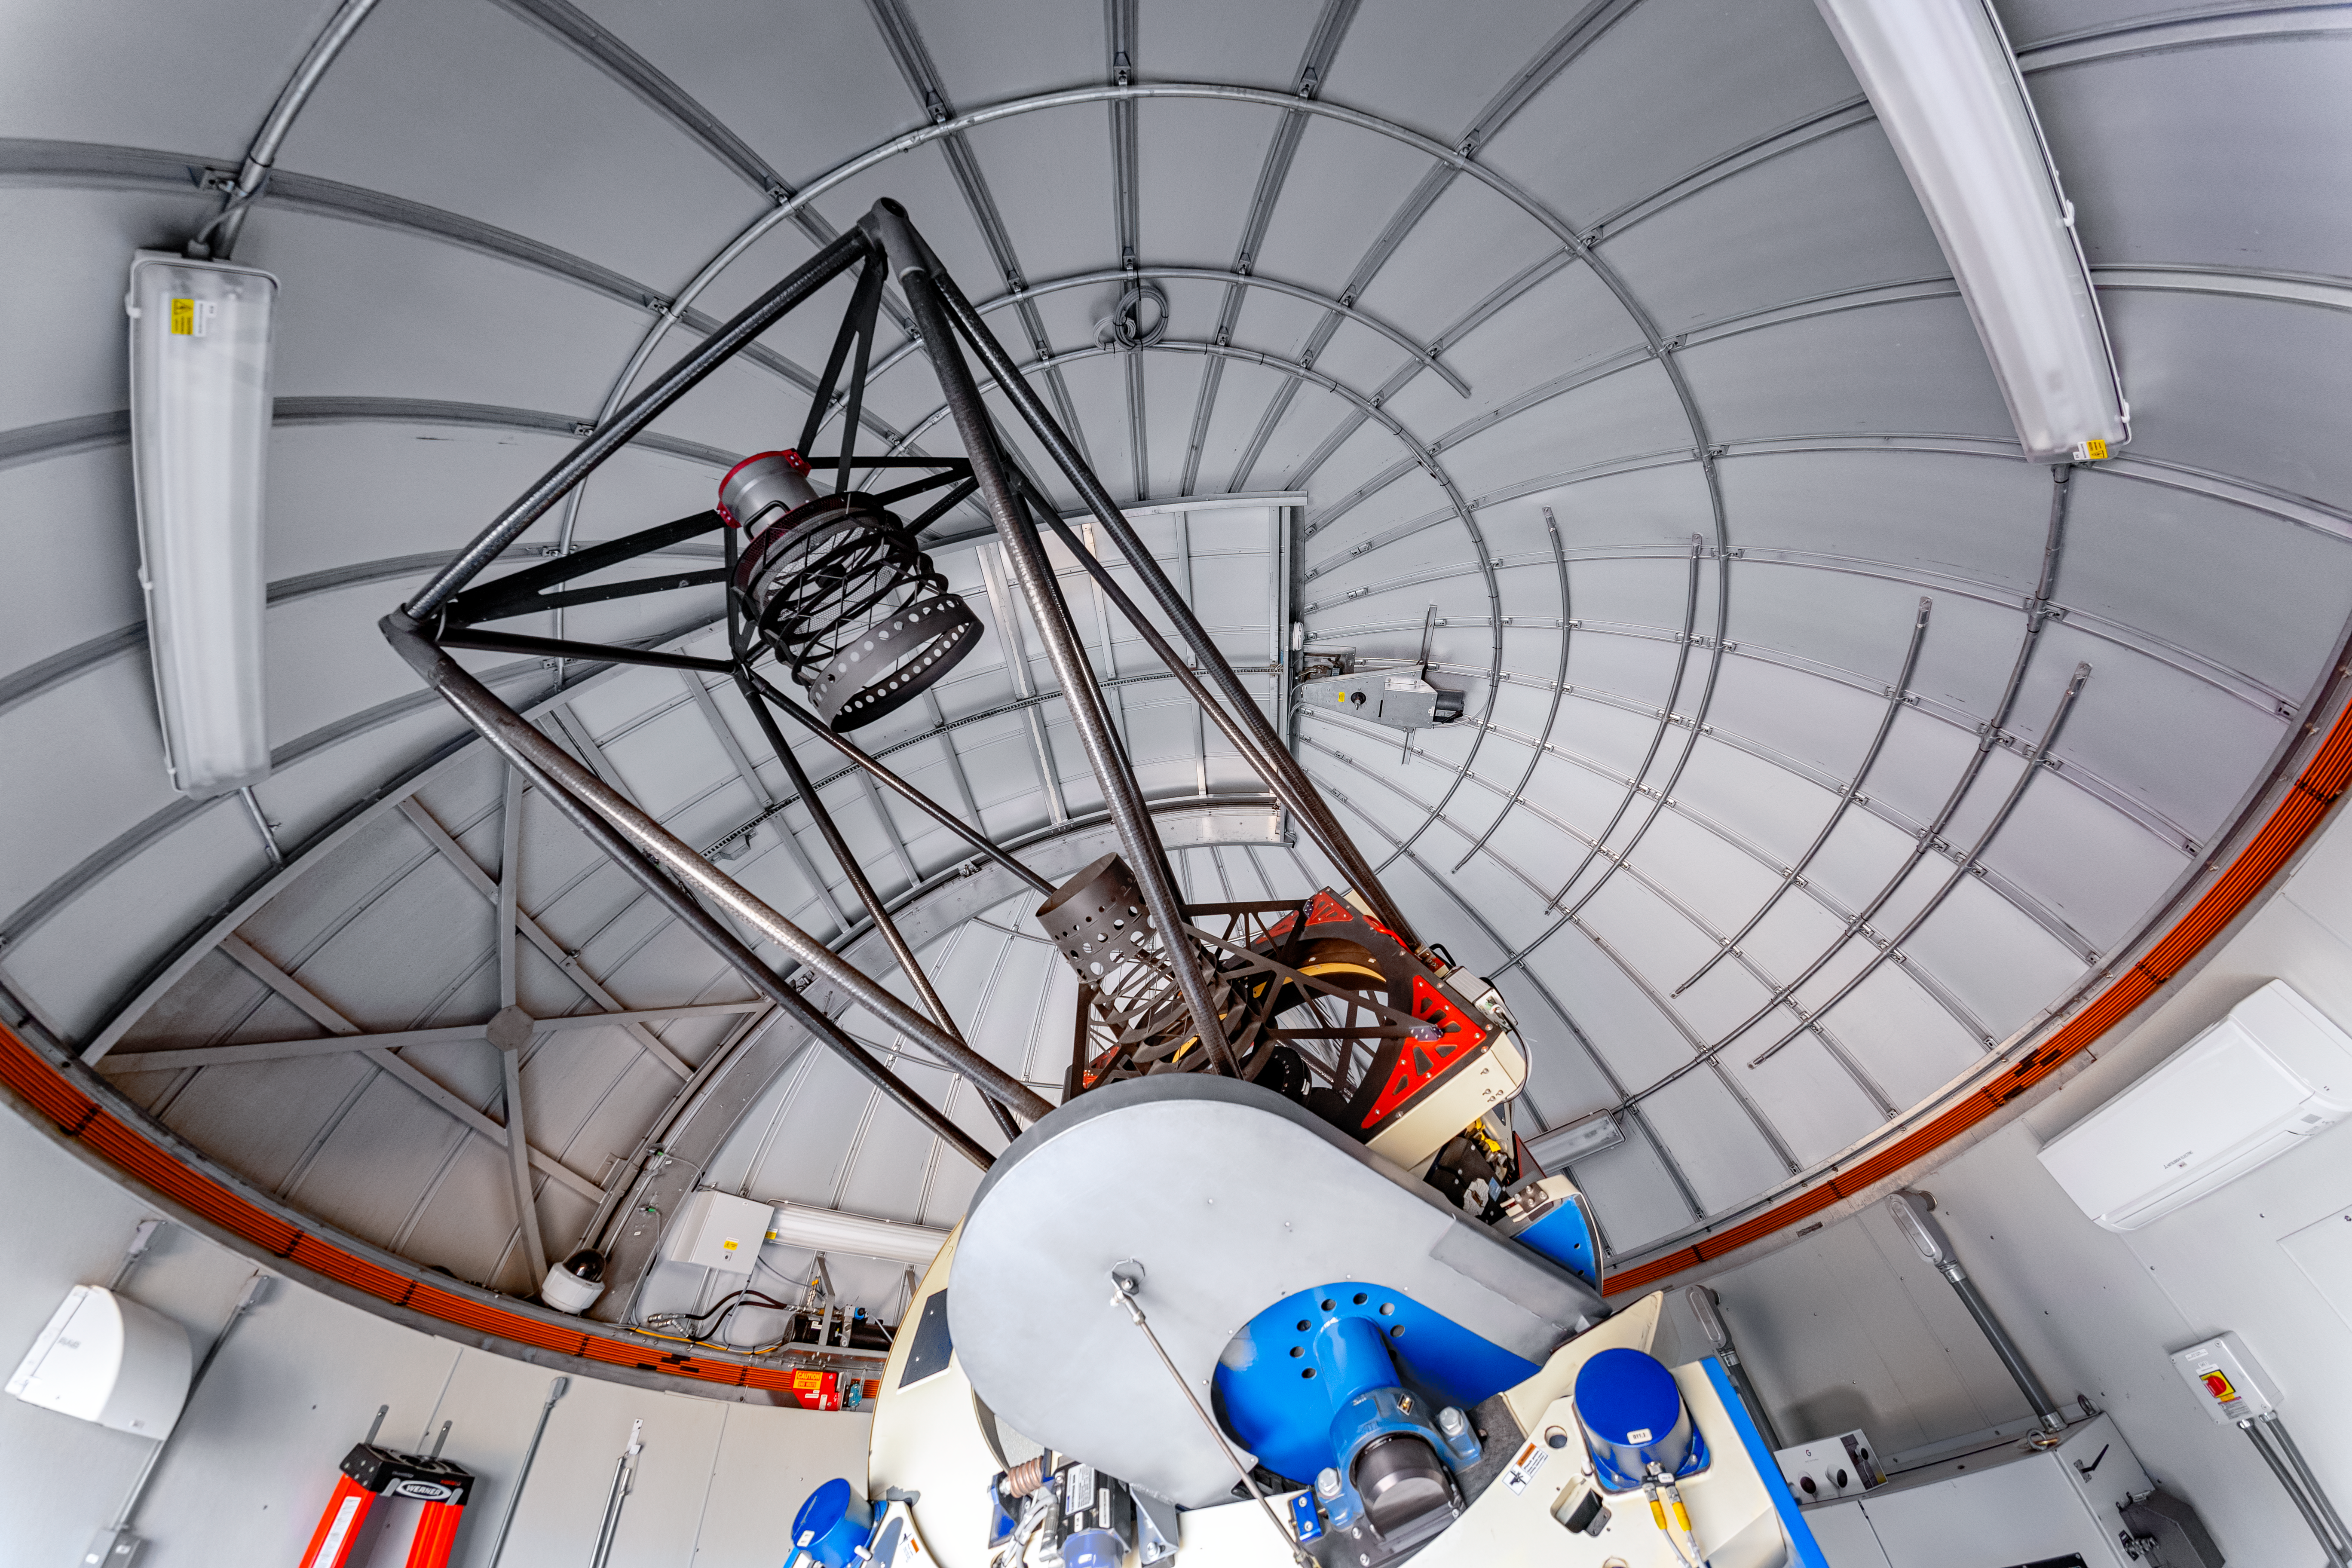

PROMPT Telescope

The interior of a Panchromatic Robotic Optical Monitoring and Polarimetry Telescope (PROMPT) at NSF Cerro Tololo Inter-American Observatory in Chile.

Credit: CTIO/NOIRLab/NSF/AURA/P. Horálek (Institute of Physics in Opava)